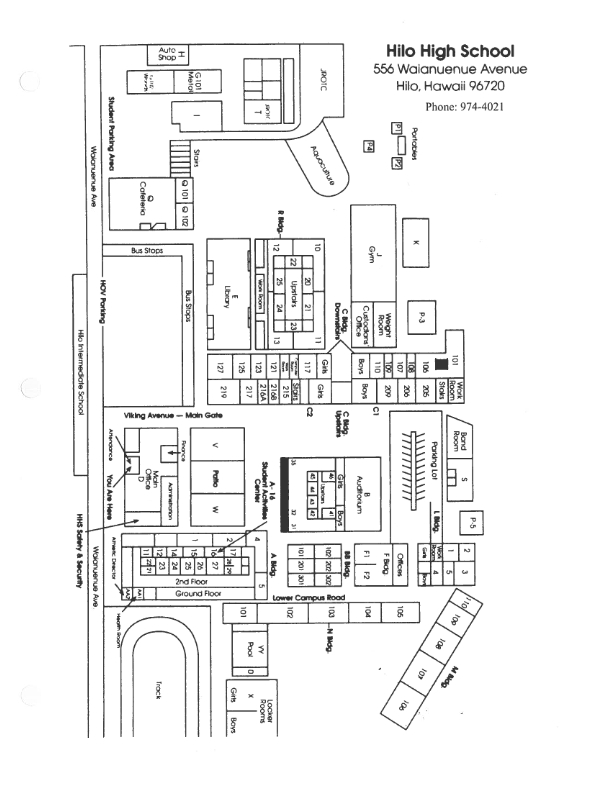

Hilo High School Map

Credit: NOIRLab